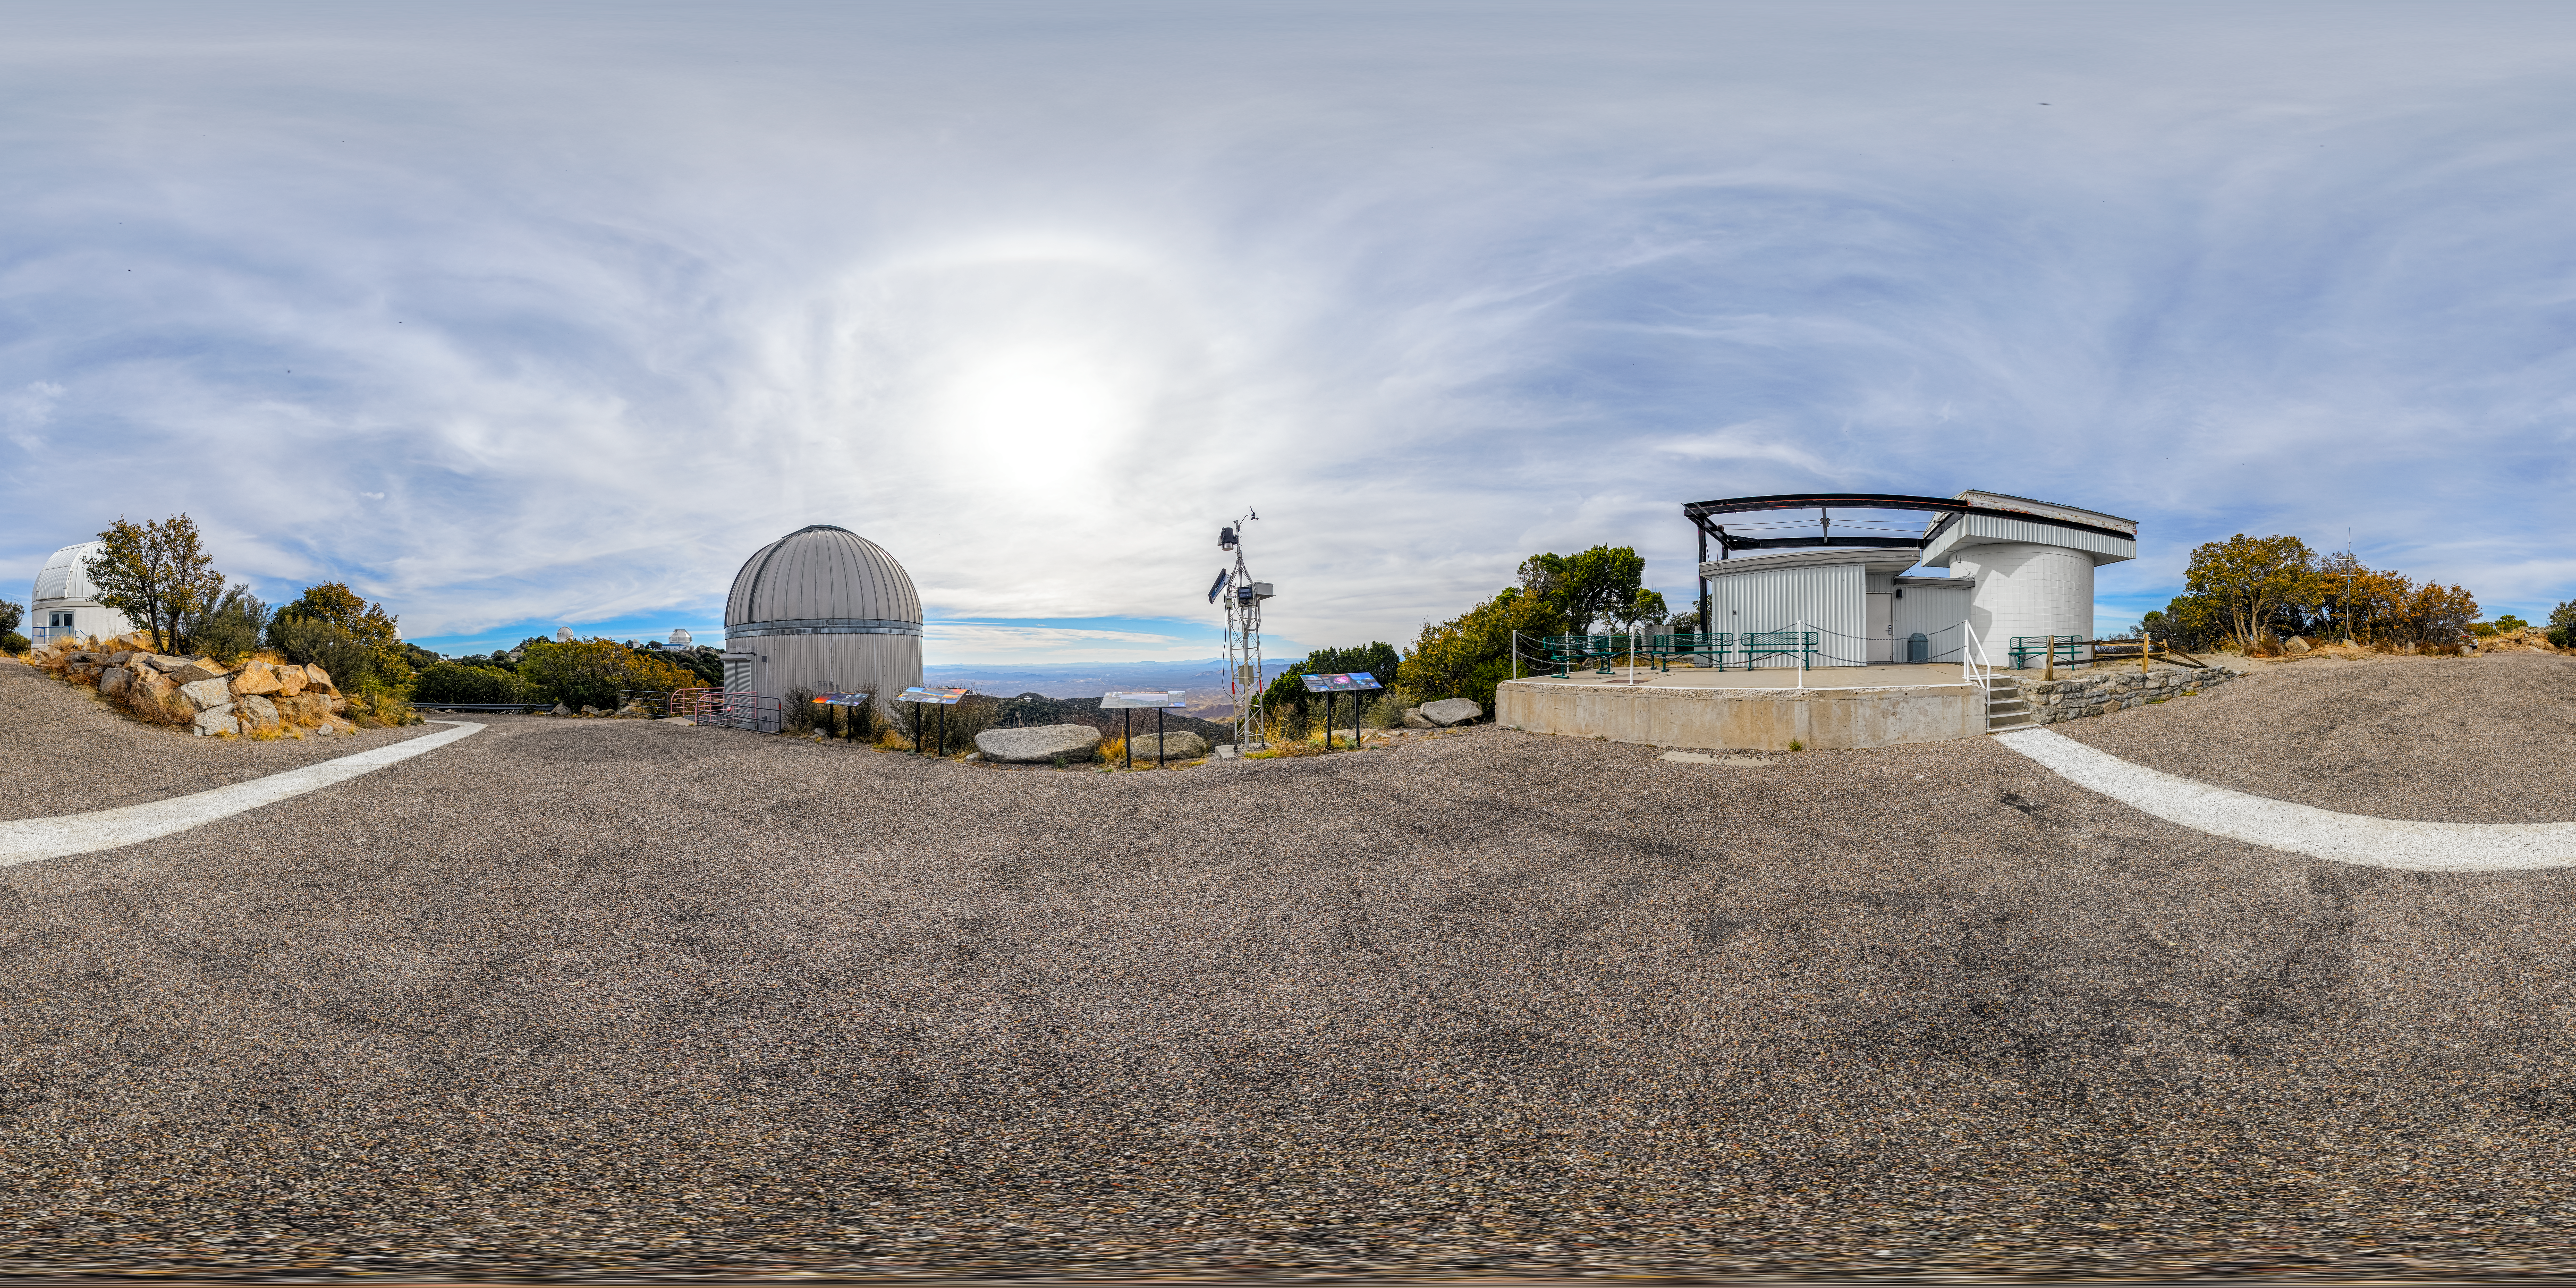

SARA, Burrell Schmidt, and Visitor Center Roll Off Roof Telescopes 360 Panorama

A 360 panorama of the SARA Kitt Peak Telescope, Burrell Schmidt Telescope, and Visitor Center Roll Off Roof Observatory on Kitt Peak National Observatory in Arizona.

A fulldome version of this image can be viewed here.

Credit: KPNO/NOIRLab/NSF/AURA/P. Horálek